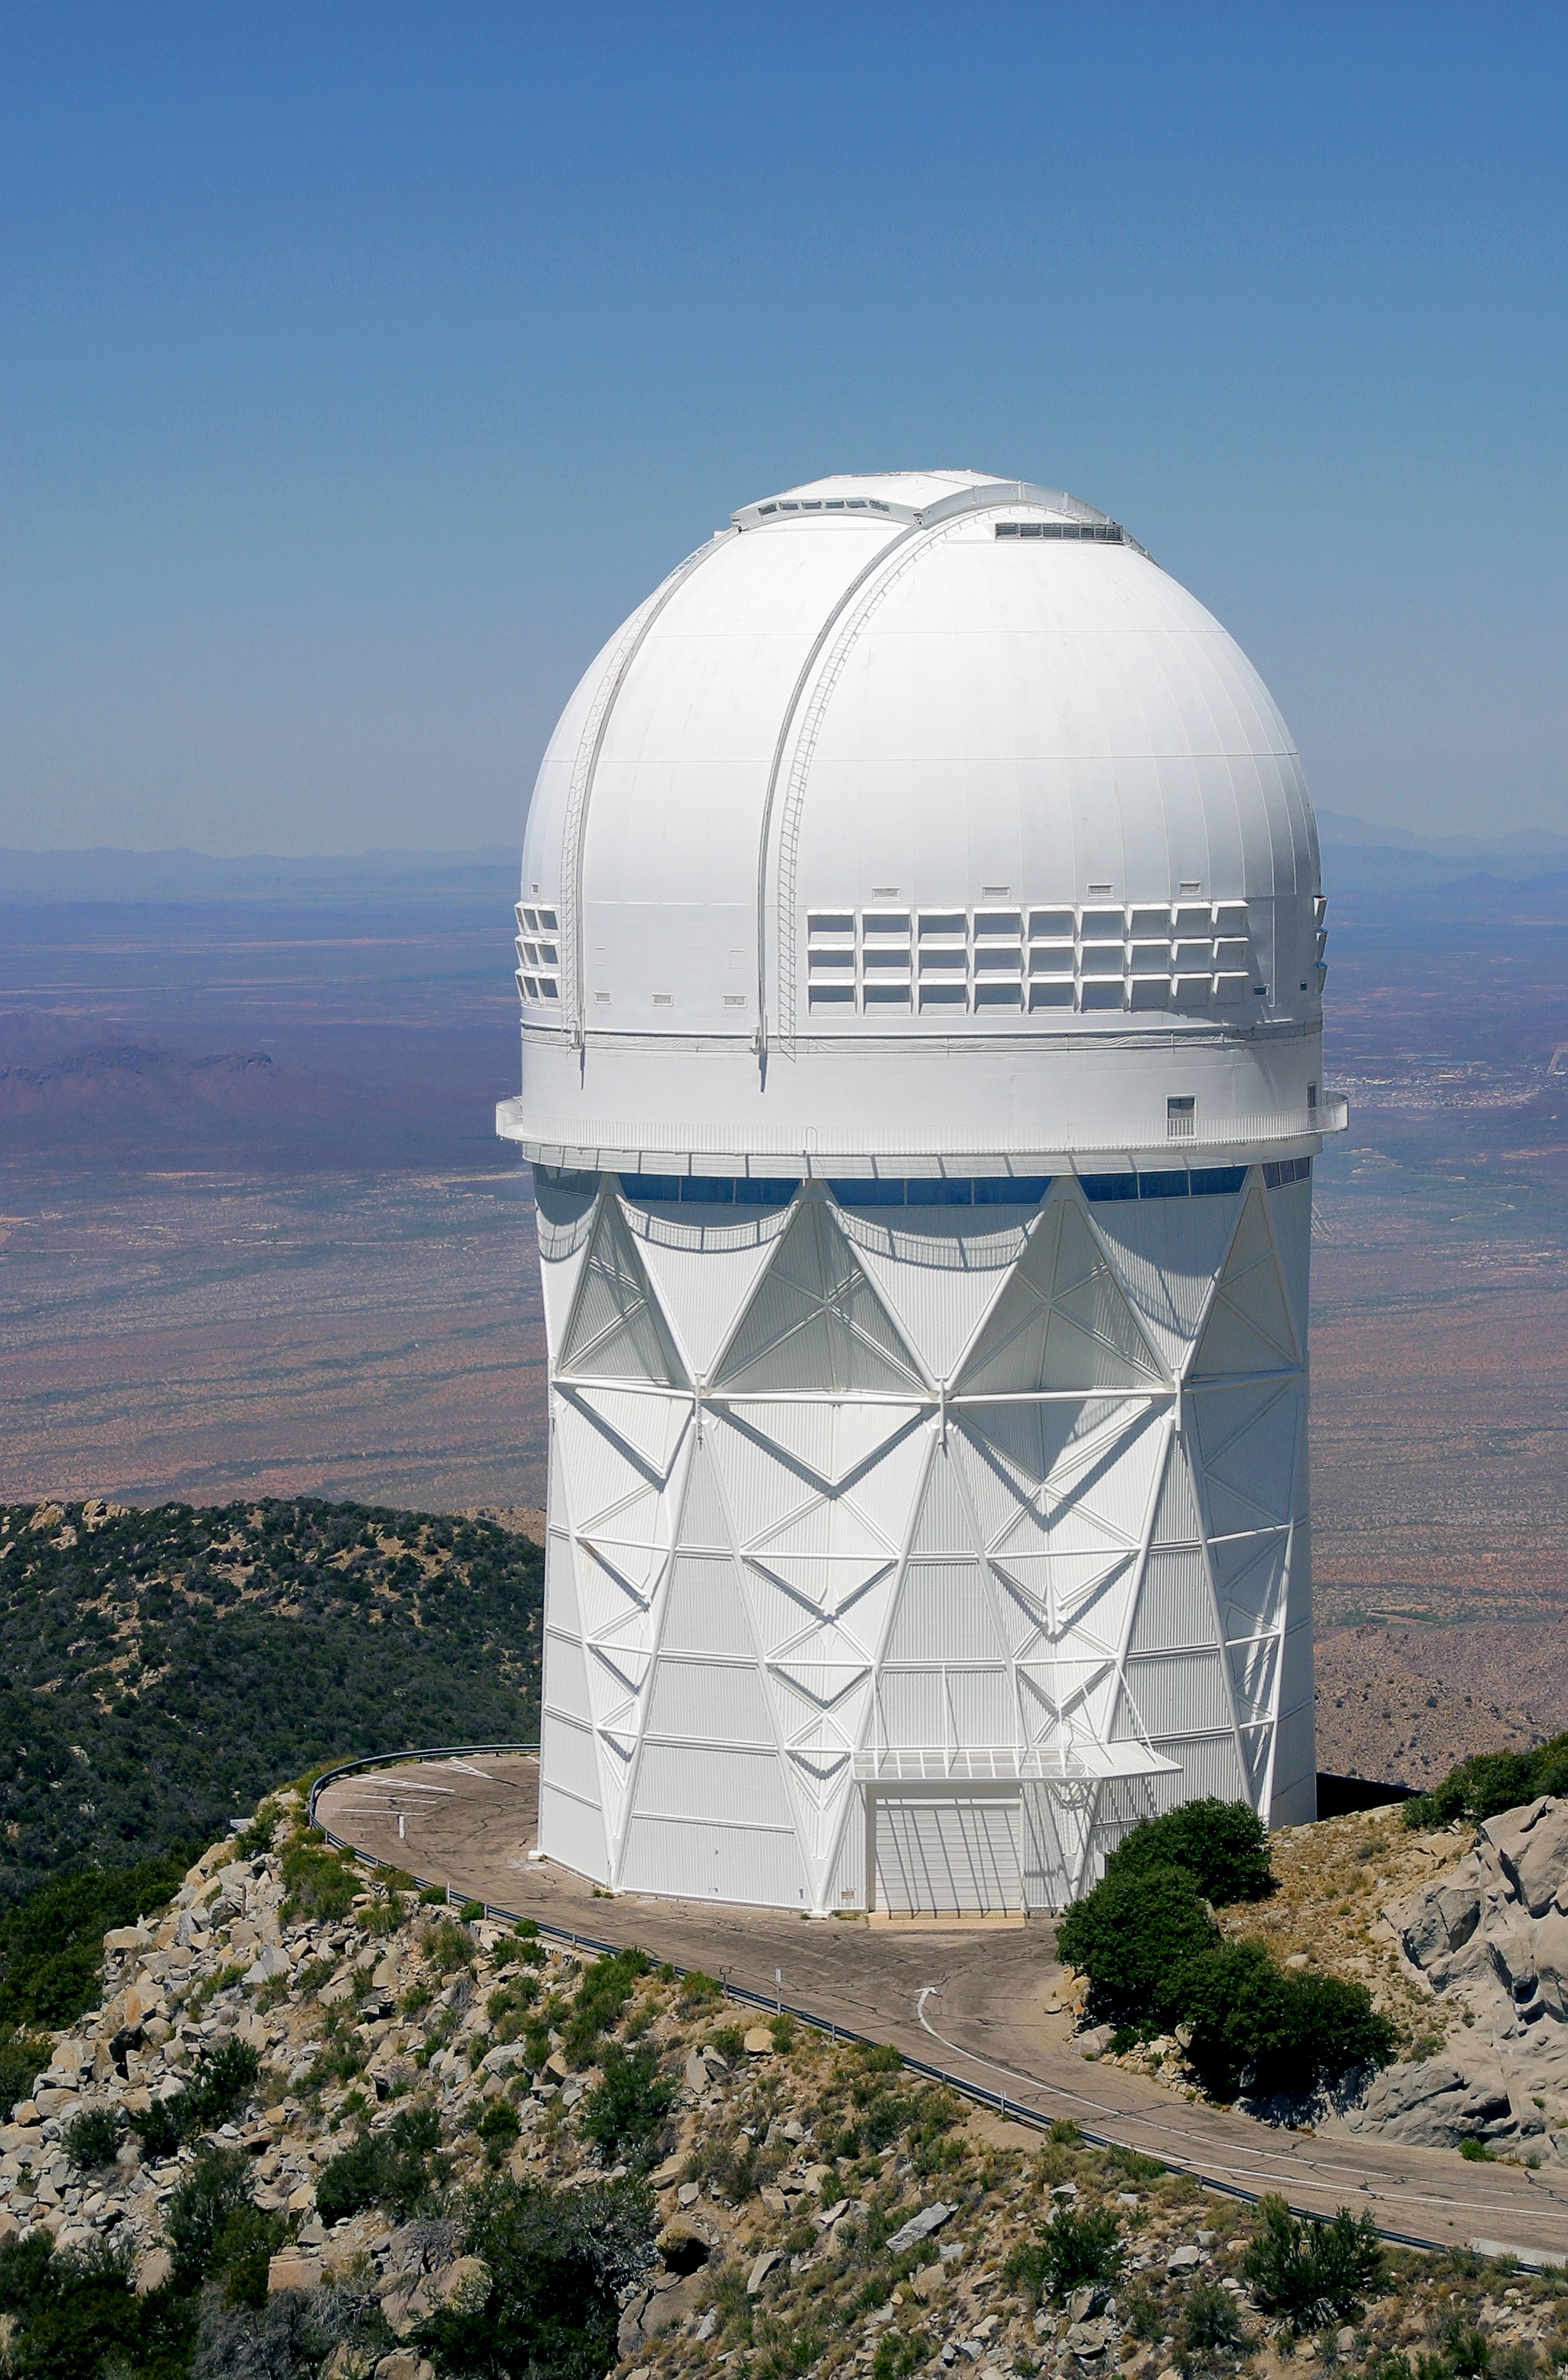

Aerial photography of Kitt Peak National Observatory, 13 June 2003

The Mayall 4-meter telescope.

Credit: NOIRLab/NSF/AURA